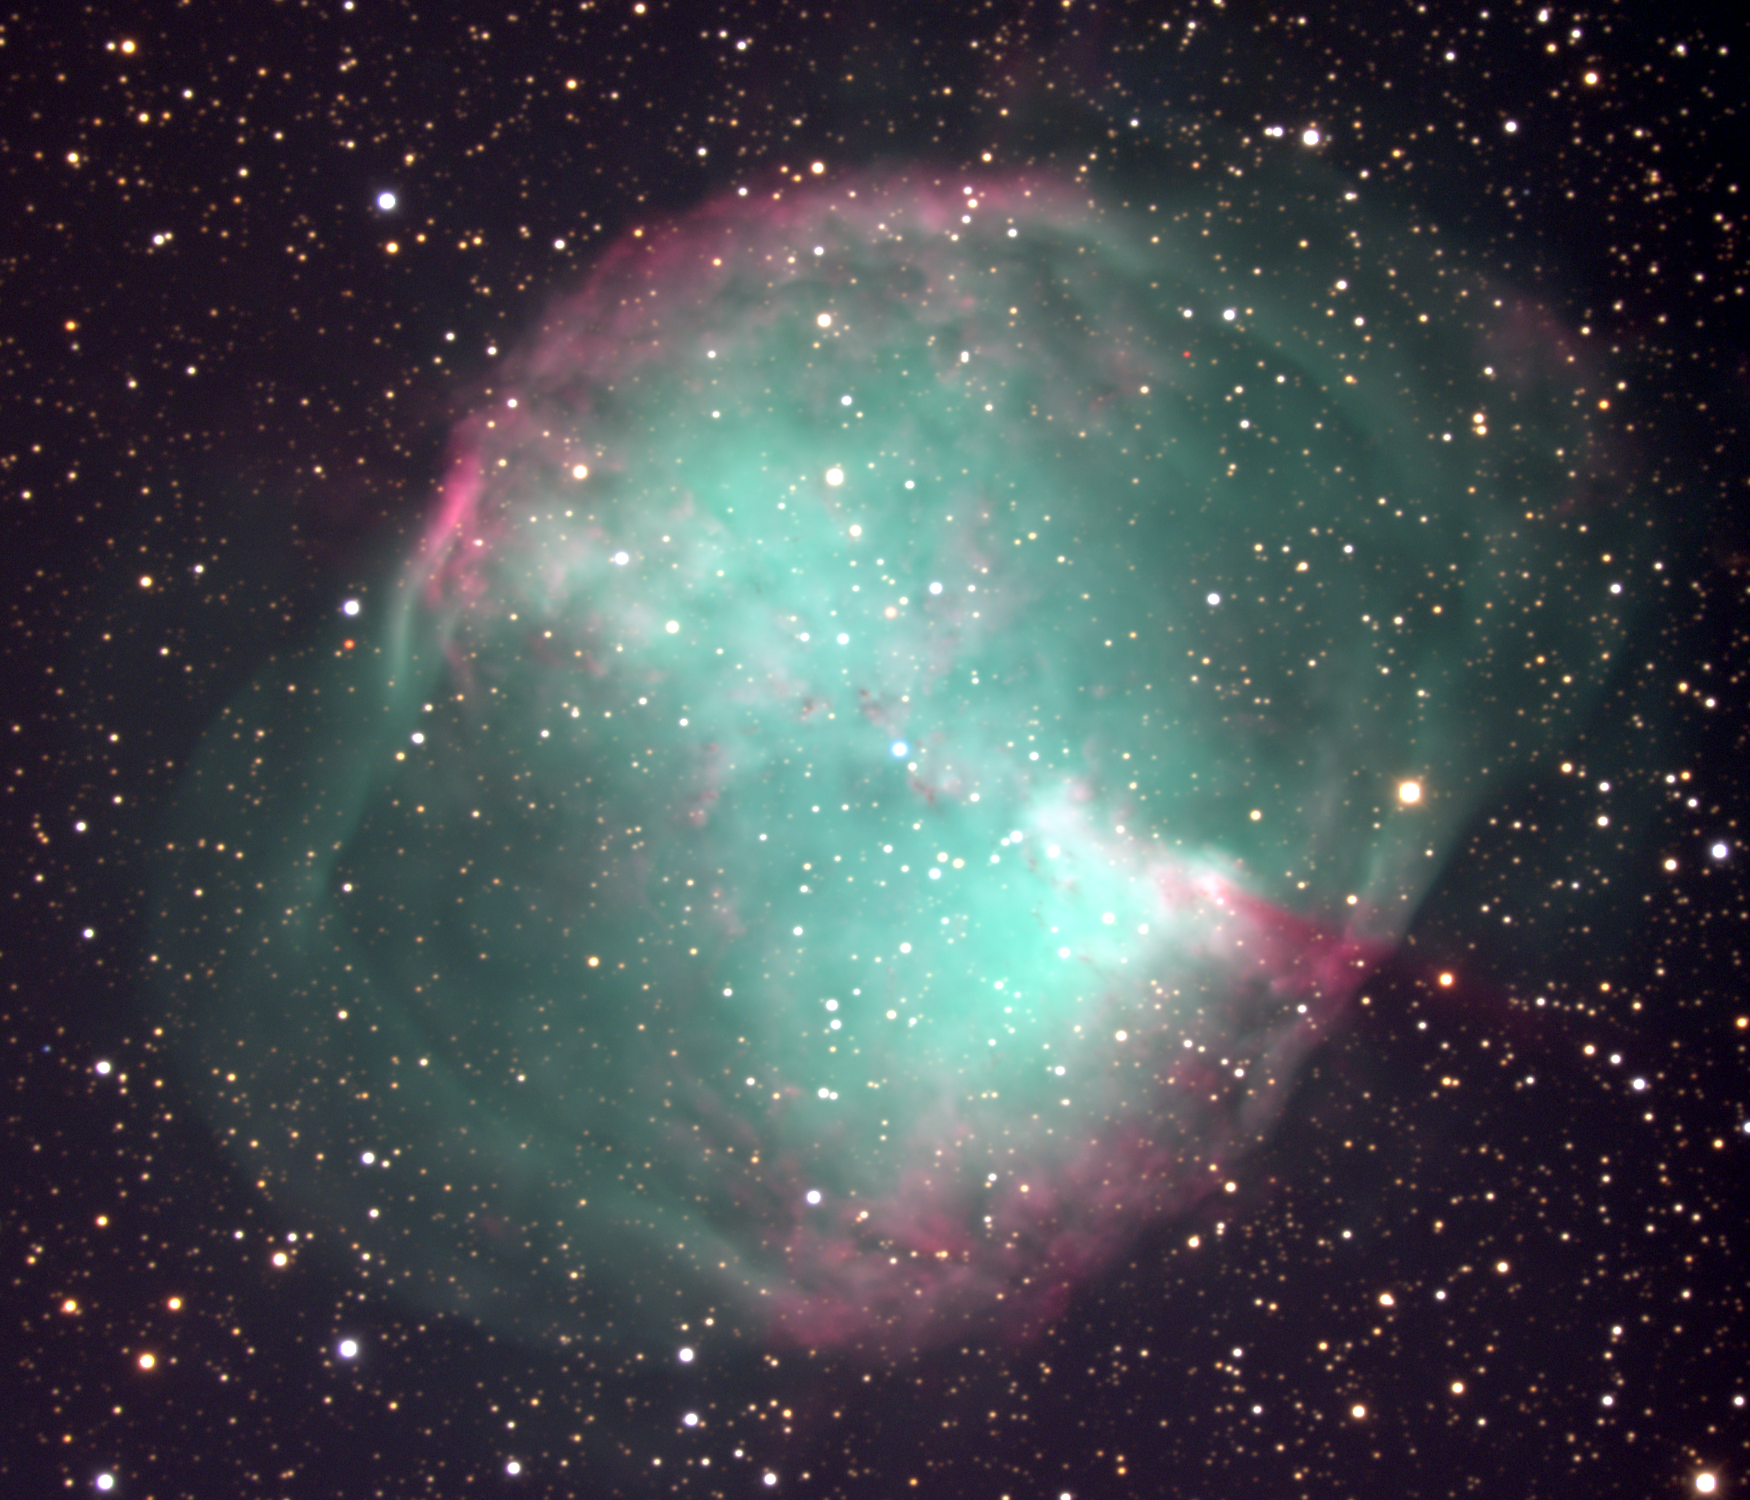

M27, NGC 6853, Dumbbell Nebula

The Dumbbell Nebula, Messier object 27 (M27), NGC6853, in the constellation Vulpecula. This approximately true-color image has been stretched in dynamic range to reveal the fainter outer regions along with the more usual bright inner regions. It is interesting to compare this picture with an older true-color picture, and an emission-line image, and a deep near-infrared image. This image was taken in July 2000 at the Kitt Peak 2.1-meter telescope, during the Research Experiences for Undergraduates (REU) program operated at the Kitt Peak National Observatory and supported by the National Science Foundation.

Credit: REU program/NOIRLab/NSF/AURA